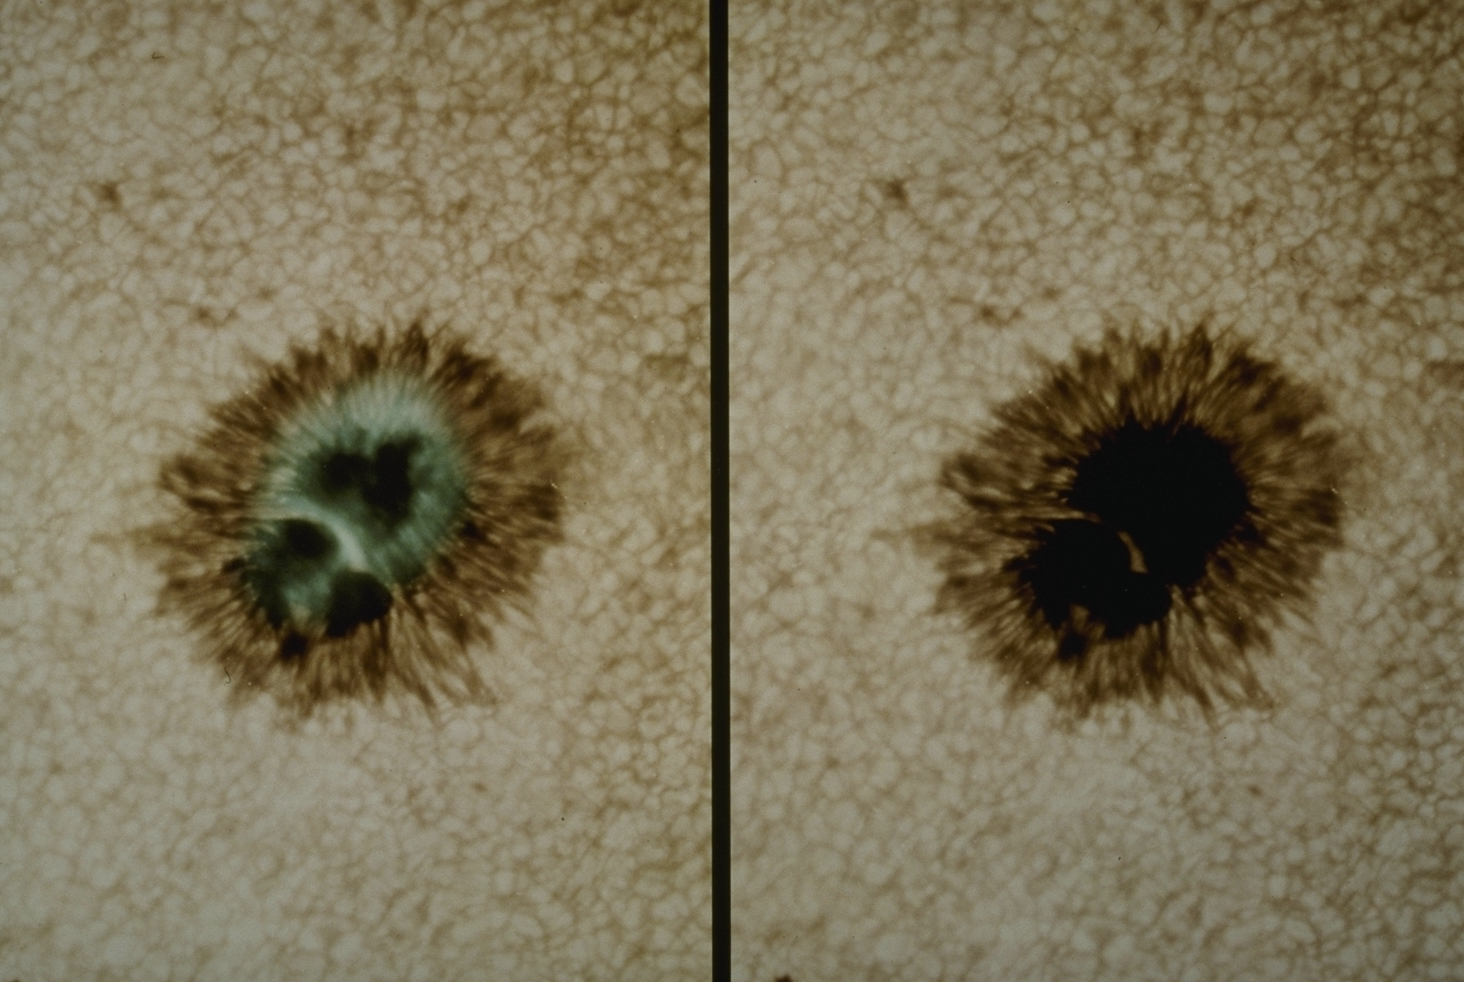

Sunspot with exceptional detail

Two white light images of a sunspot, using different exposures, and obtained during exceptionally good seeing conditions at Kitt Peak. One view is the more conventional picture of a unipolar sunspot near the solar disk center, taken from a full-disk magnetogram with an exposure of 1/500 seconds. Suspended over the umbra is a rope-like light bridge. The outer diameter of the spot is about 32 arc seconds (14 thousand miles). The other view is the same but overprinted with umbral information obtained from a longer exposure of 1/150 seconds. This shows fibrous intrusions delineating still darker areas. The shorter exposure reveals the solar granulation and the longer brings out details in the darker umbrae. When these two exposures were suitably combined. the umbra of one small sunspot was resolved into an approximately filamentary structure, connecting to the penumbra, along with a number of featureless voids. Taken on September 9th 1990 by Dr Bill Livingston with the McMath-Pierce Solar Telescope.

Credit: Bill Livingston/NSO/AURA/NSF